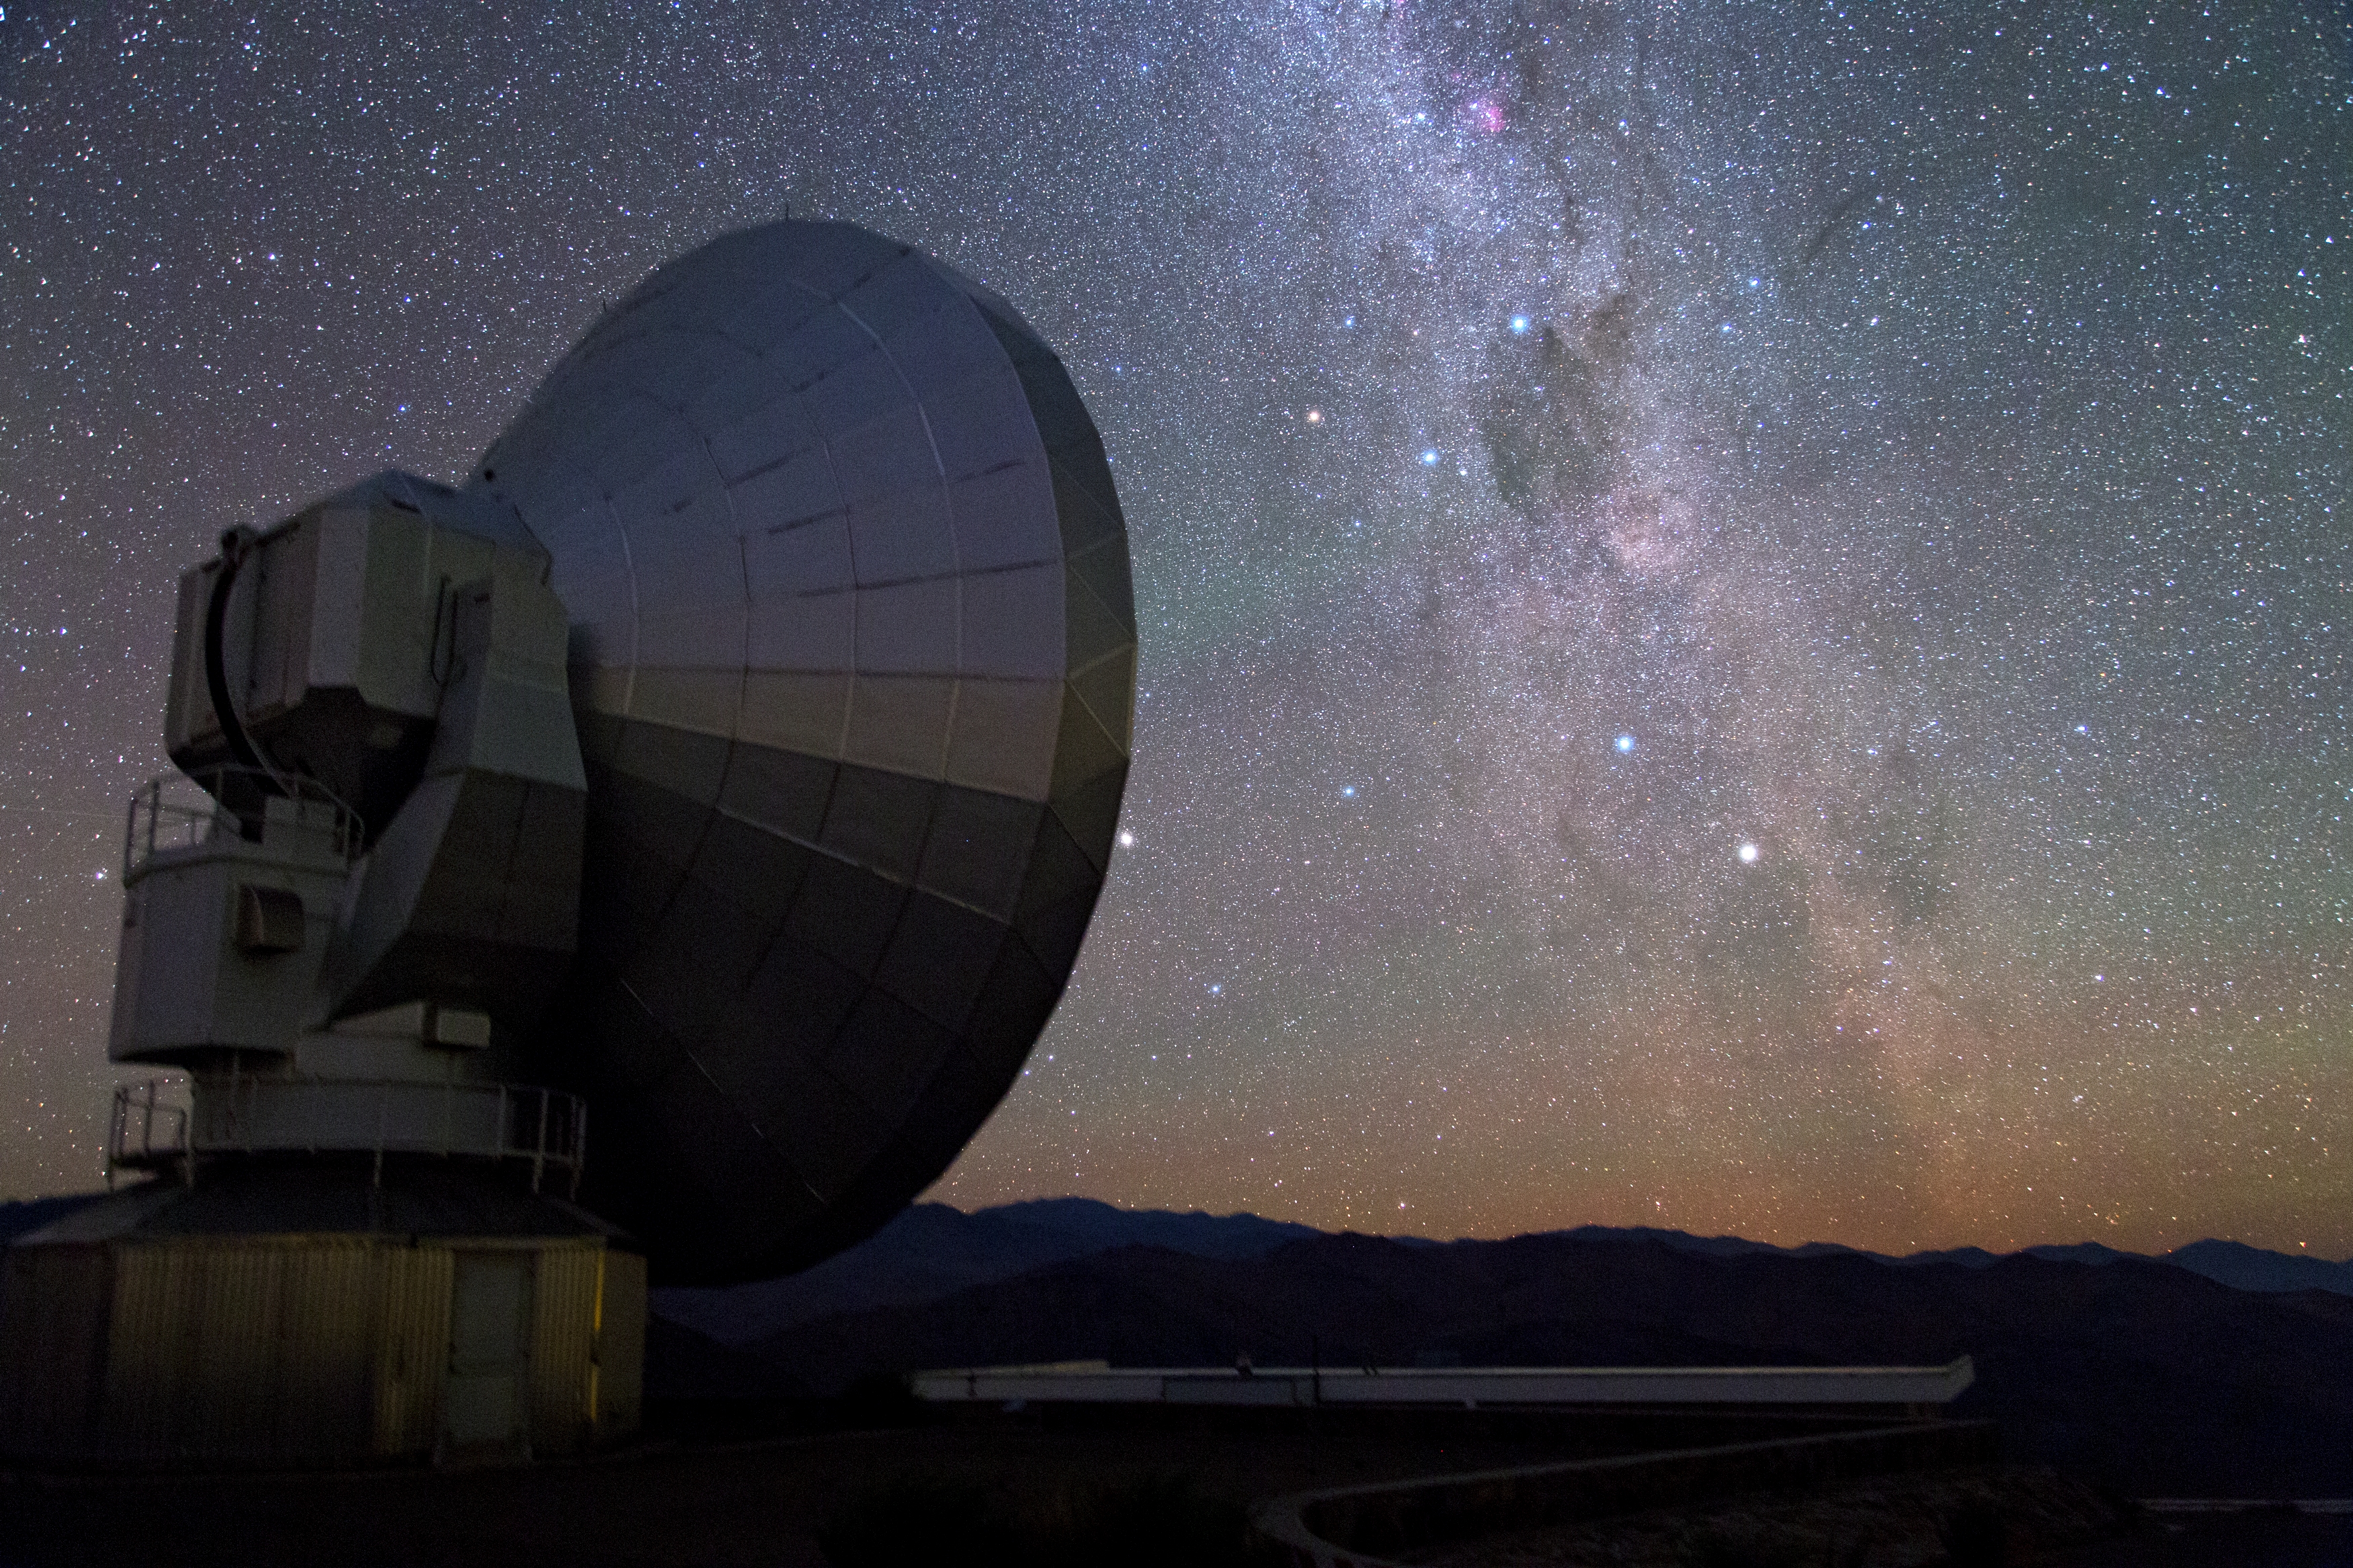

The Milky Way and Nova Centauri 2013

In this image, the southern Milky Way crosses the field at La Silla Observatory. Within the sea of stars, a special one is shining bright: Nova Centauri 2013, also known as V1369 Centauri. On the left is the Swedish-ESO Submillimetre Telescope (SEST).

Credit: Y. Beletsky (LCO)/ESO